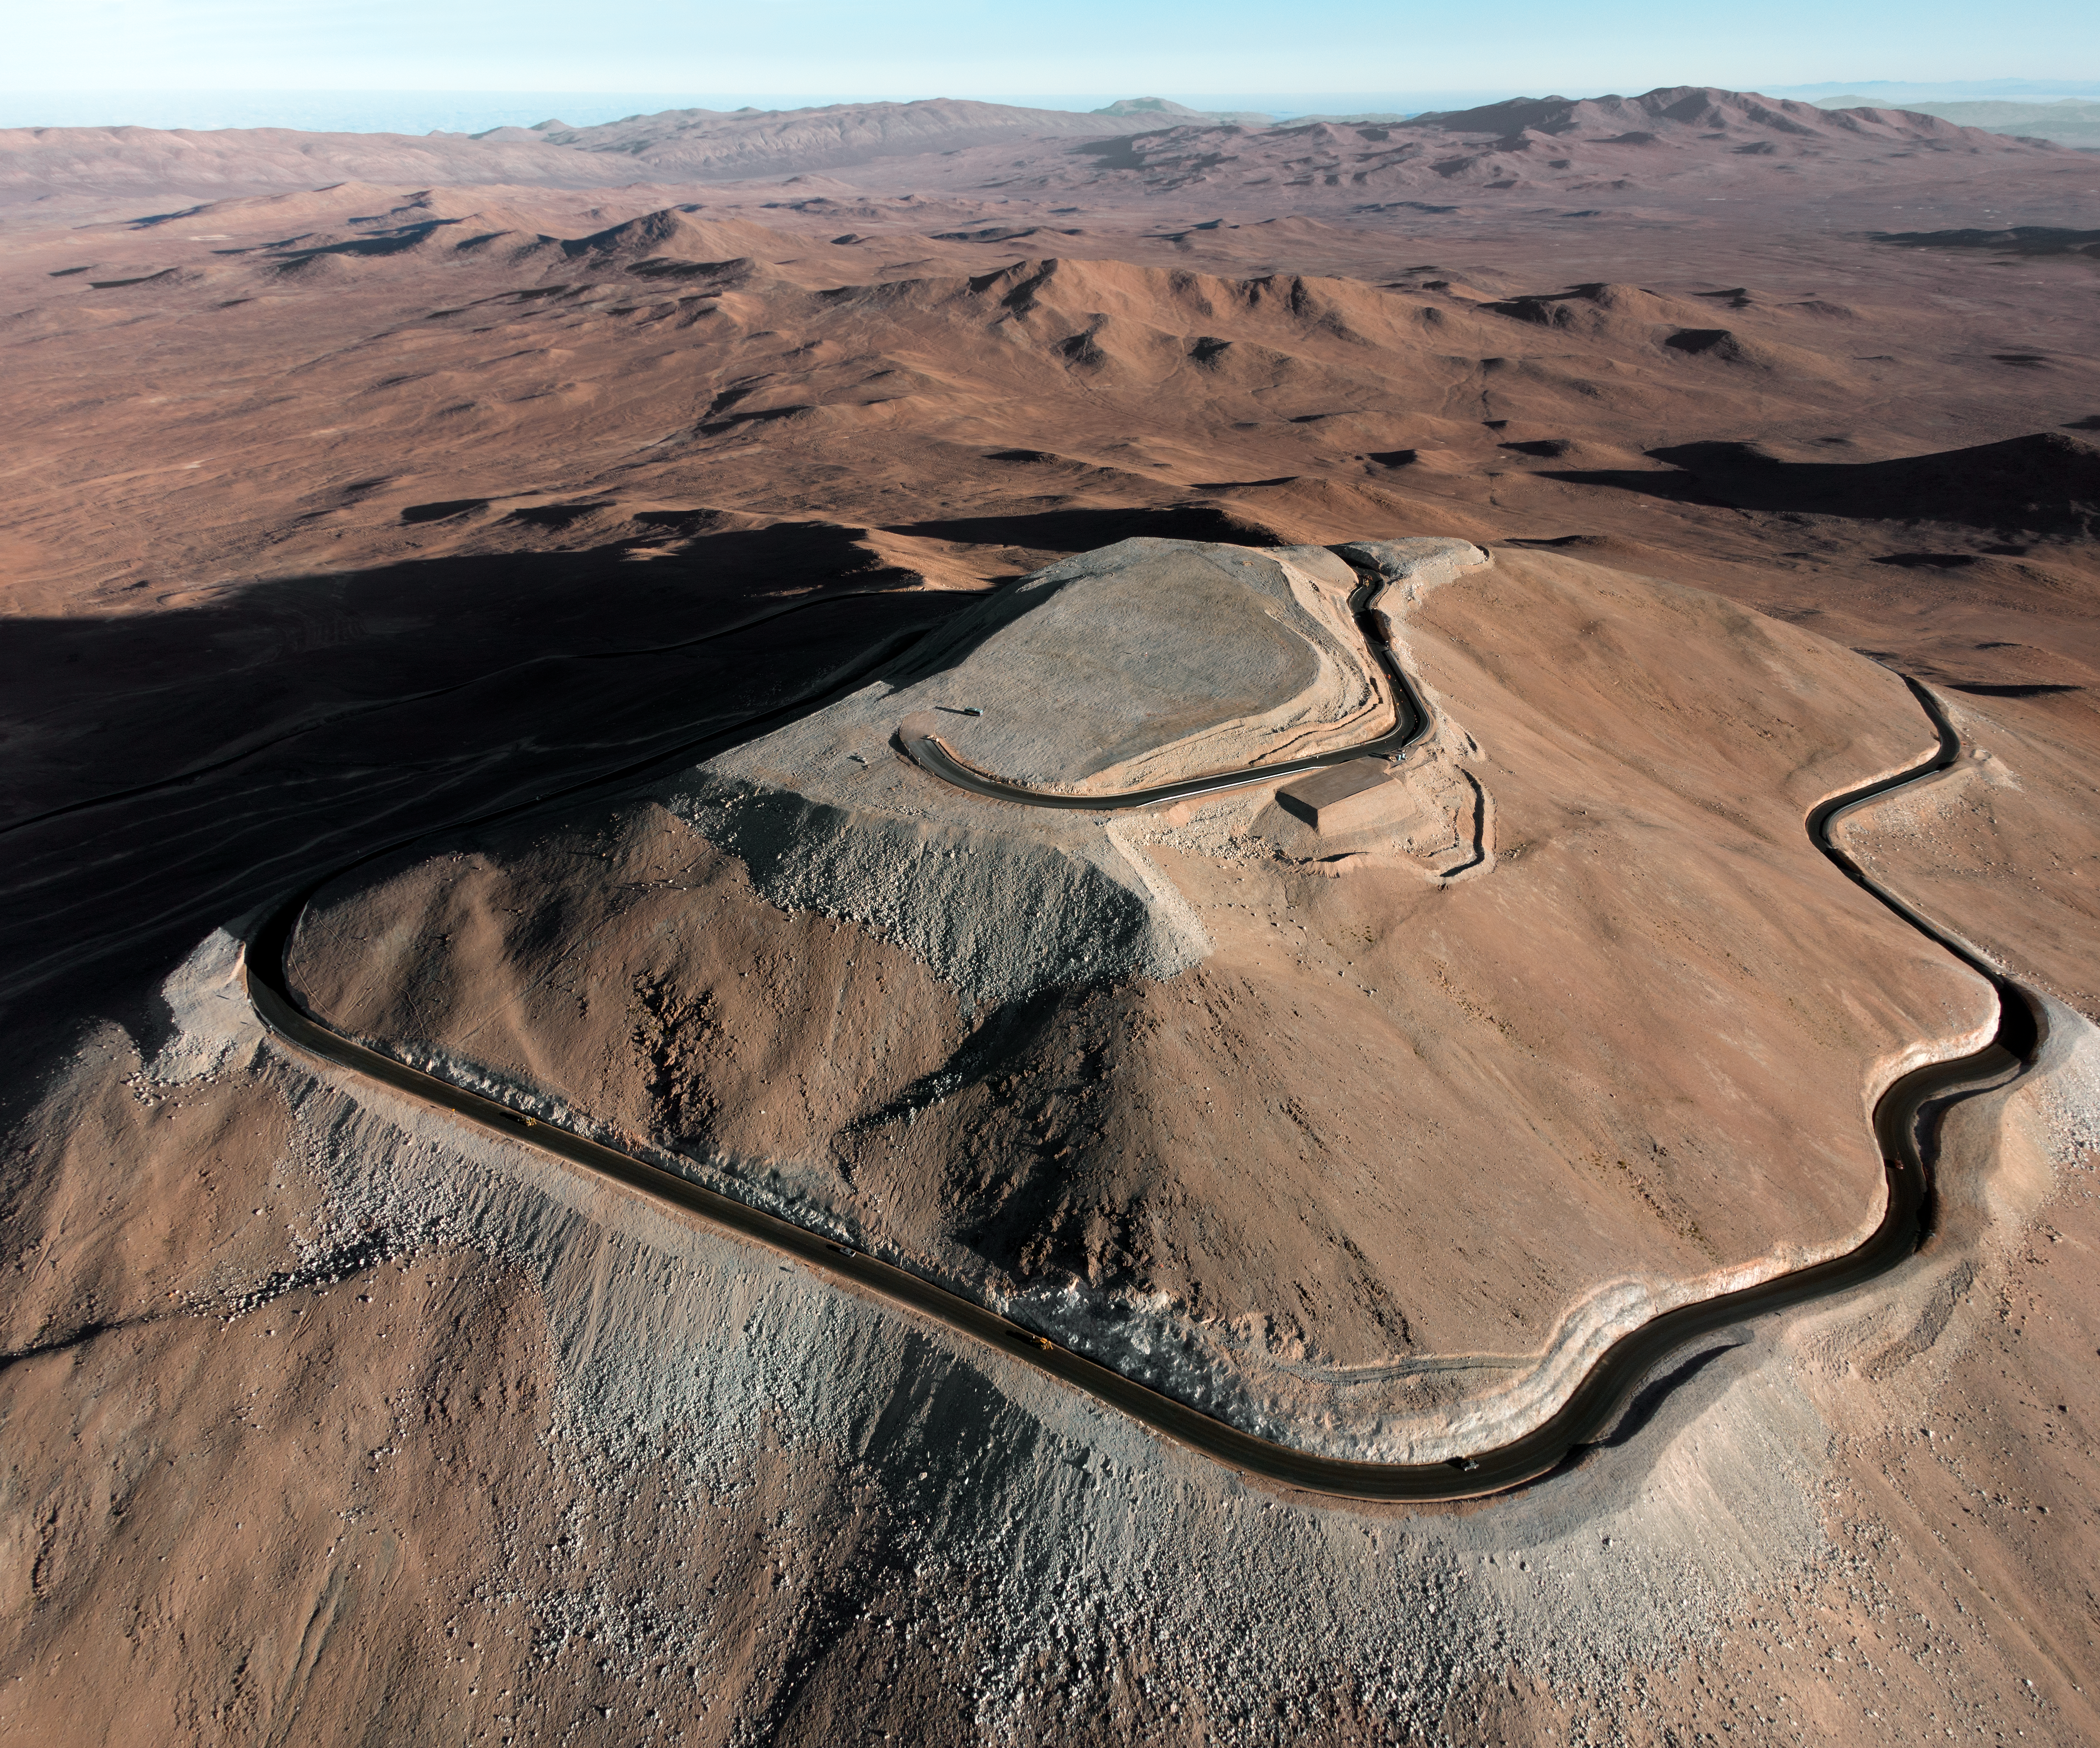

Cerro Armazones

The flattened mountaintop of Cerro Armazones is seen from the air. The peak will host ESO's 39-metre Extremely Large Telescope (ELT), the world's biggest eye on the sky.

Credit: ESO/G. Hüdepohl (atacamaphoto.com)